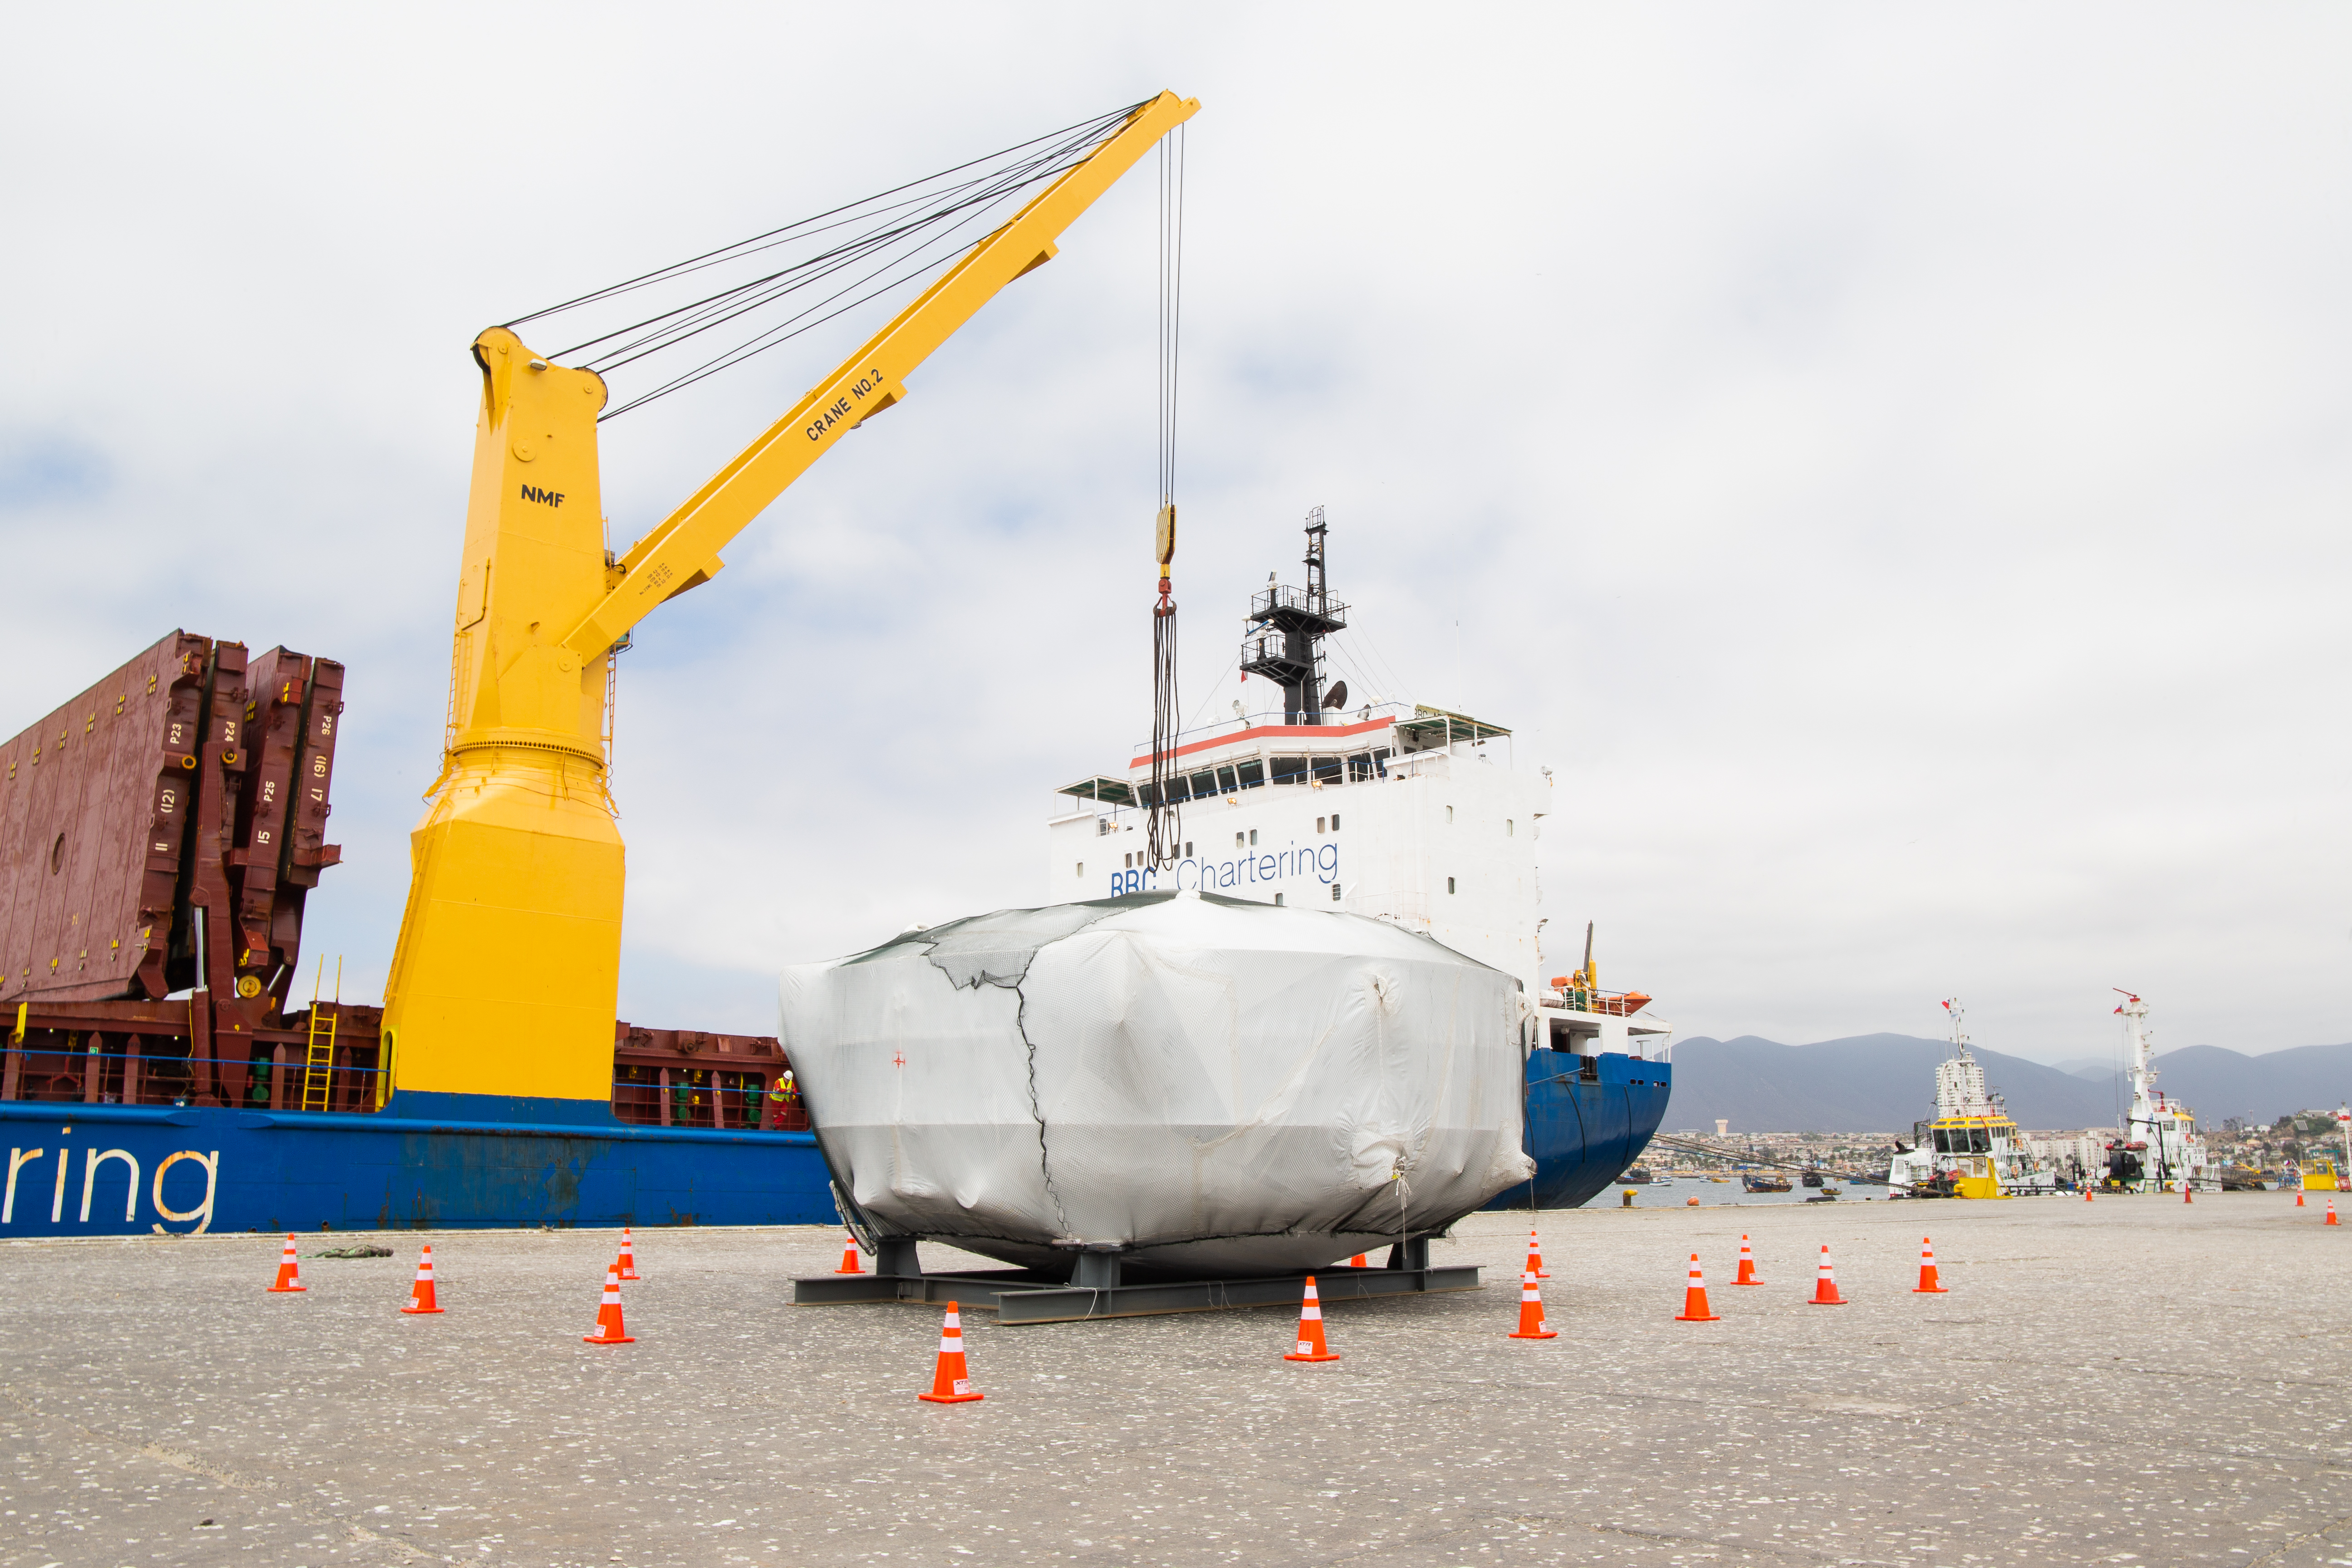

rubin-rubin-chamber-arrival-502

The LSST Coating Chamber arrived at the Port of Coquimbo, Chile, on October 23, 2018. It was lifted from the BBC Arizona by crane.

Credit: Manuel Paredes/NSF/AURA/International Gemini Observatory/NOIRLab